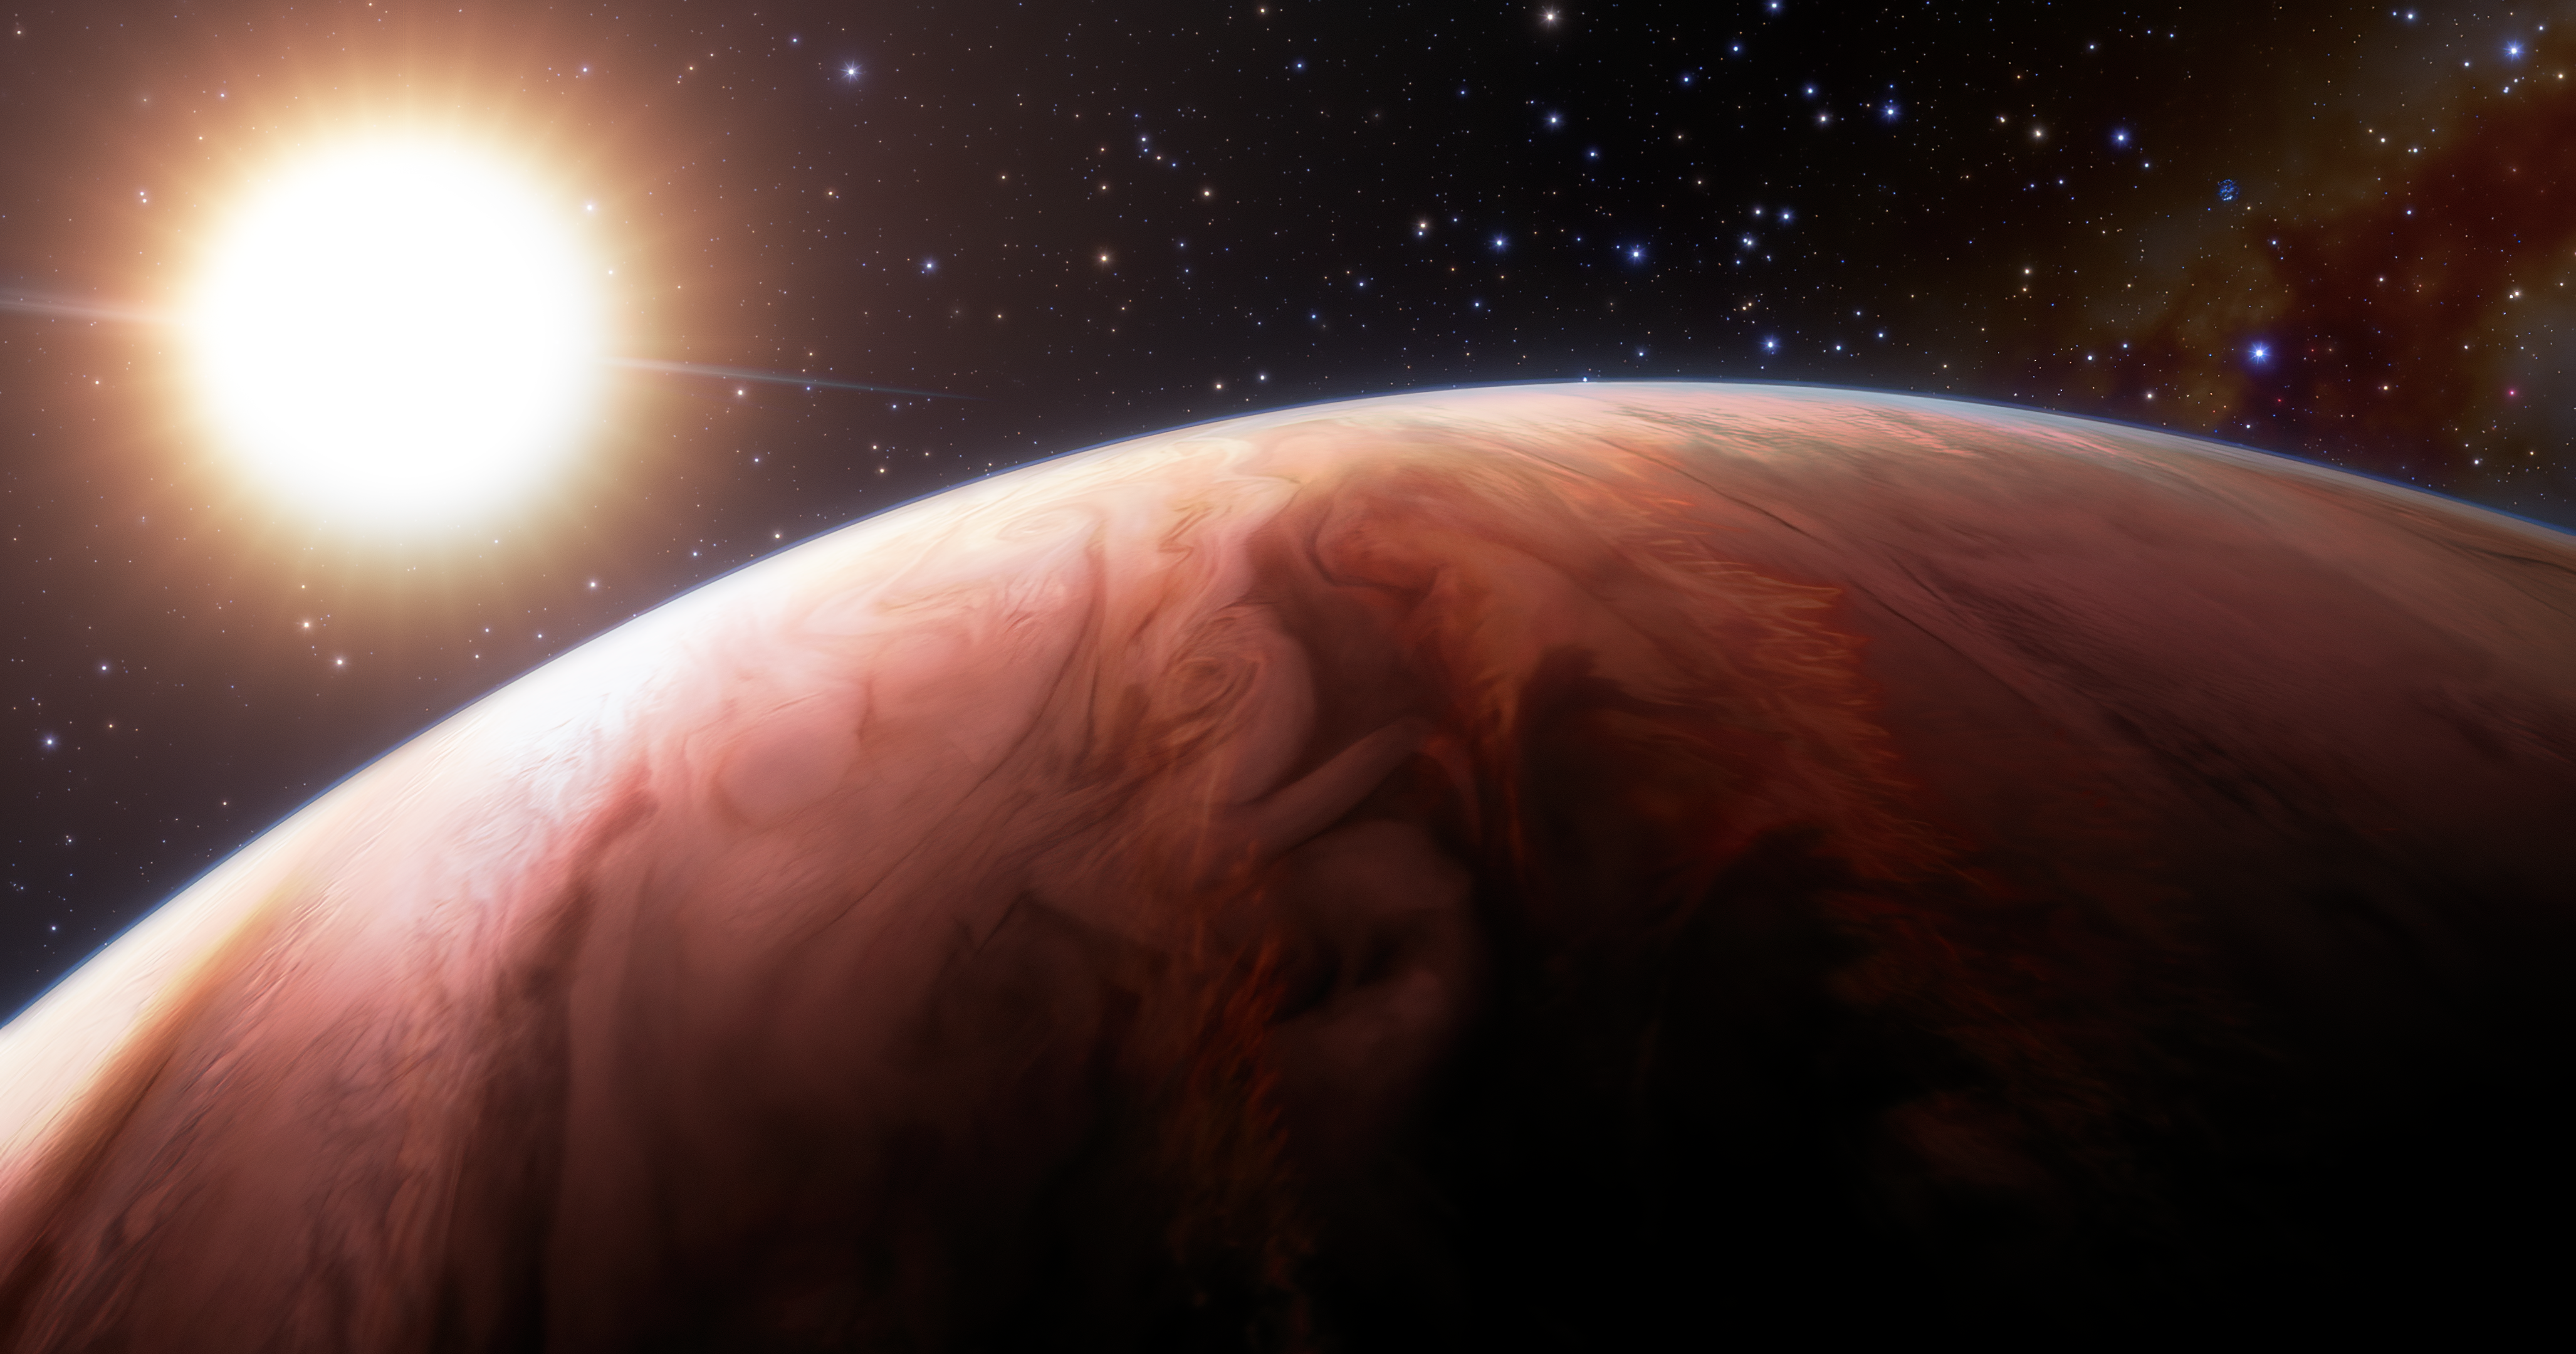

Artist Impression of the exoplanet WASP-76b

This artist impression illustrates how astronomers using the Gemini North telescope, one half of the International Gemini Observatory operated by NSF NOIRLab, have made multiple detections of rock-forming elements in the atmosphere of a Jupiter-sized exoplanet, WASP-76b. The so-called “hot Jupiter” is perilously close to its host star, which is heating the planet’s atmosphere to astounding temperatures and vaporized rock-forming elements such as magnesium, calcium and iron, providing insight into how our own Solar System formed.

Credit: International Gemini Observatory/NOIRLab/NSF/AURA/J. da Silva/Spaceengine/M. Zamani